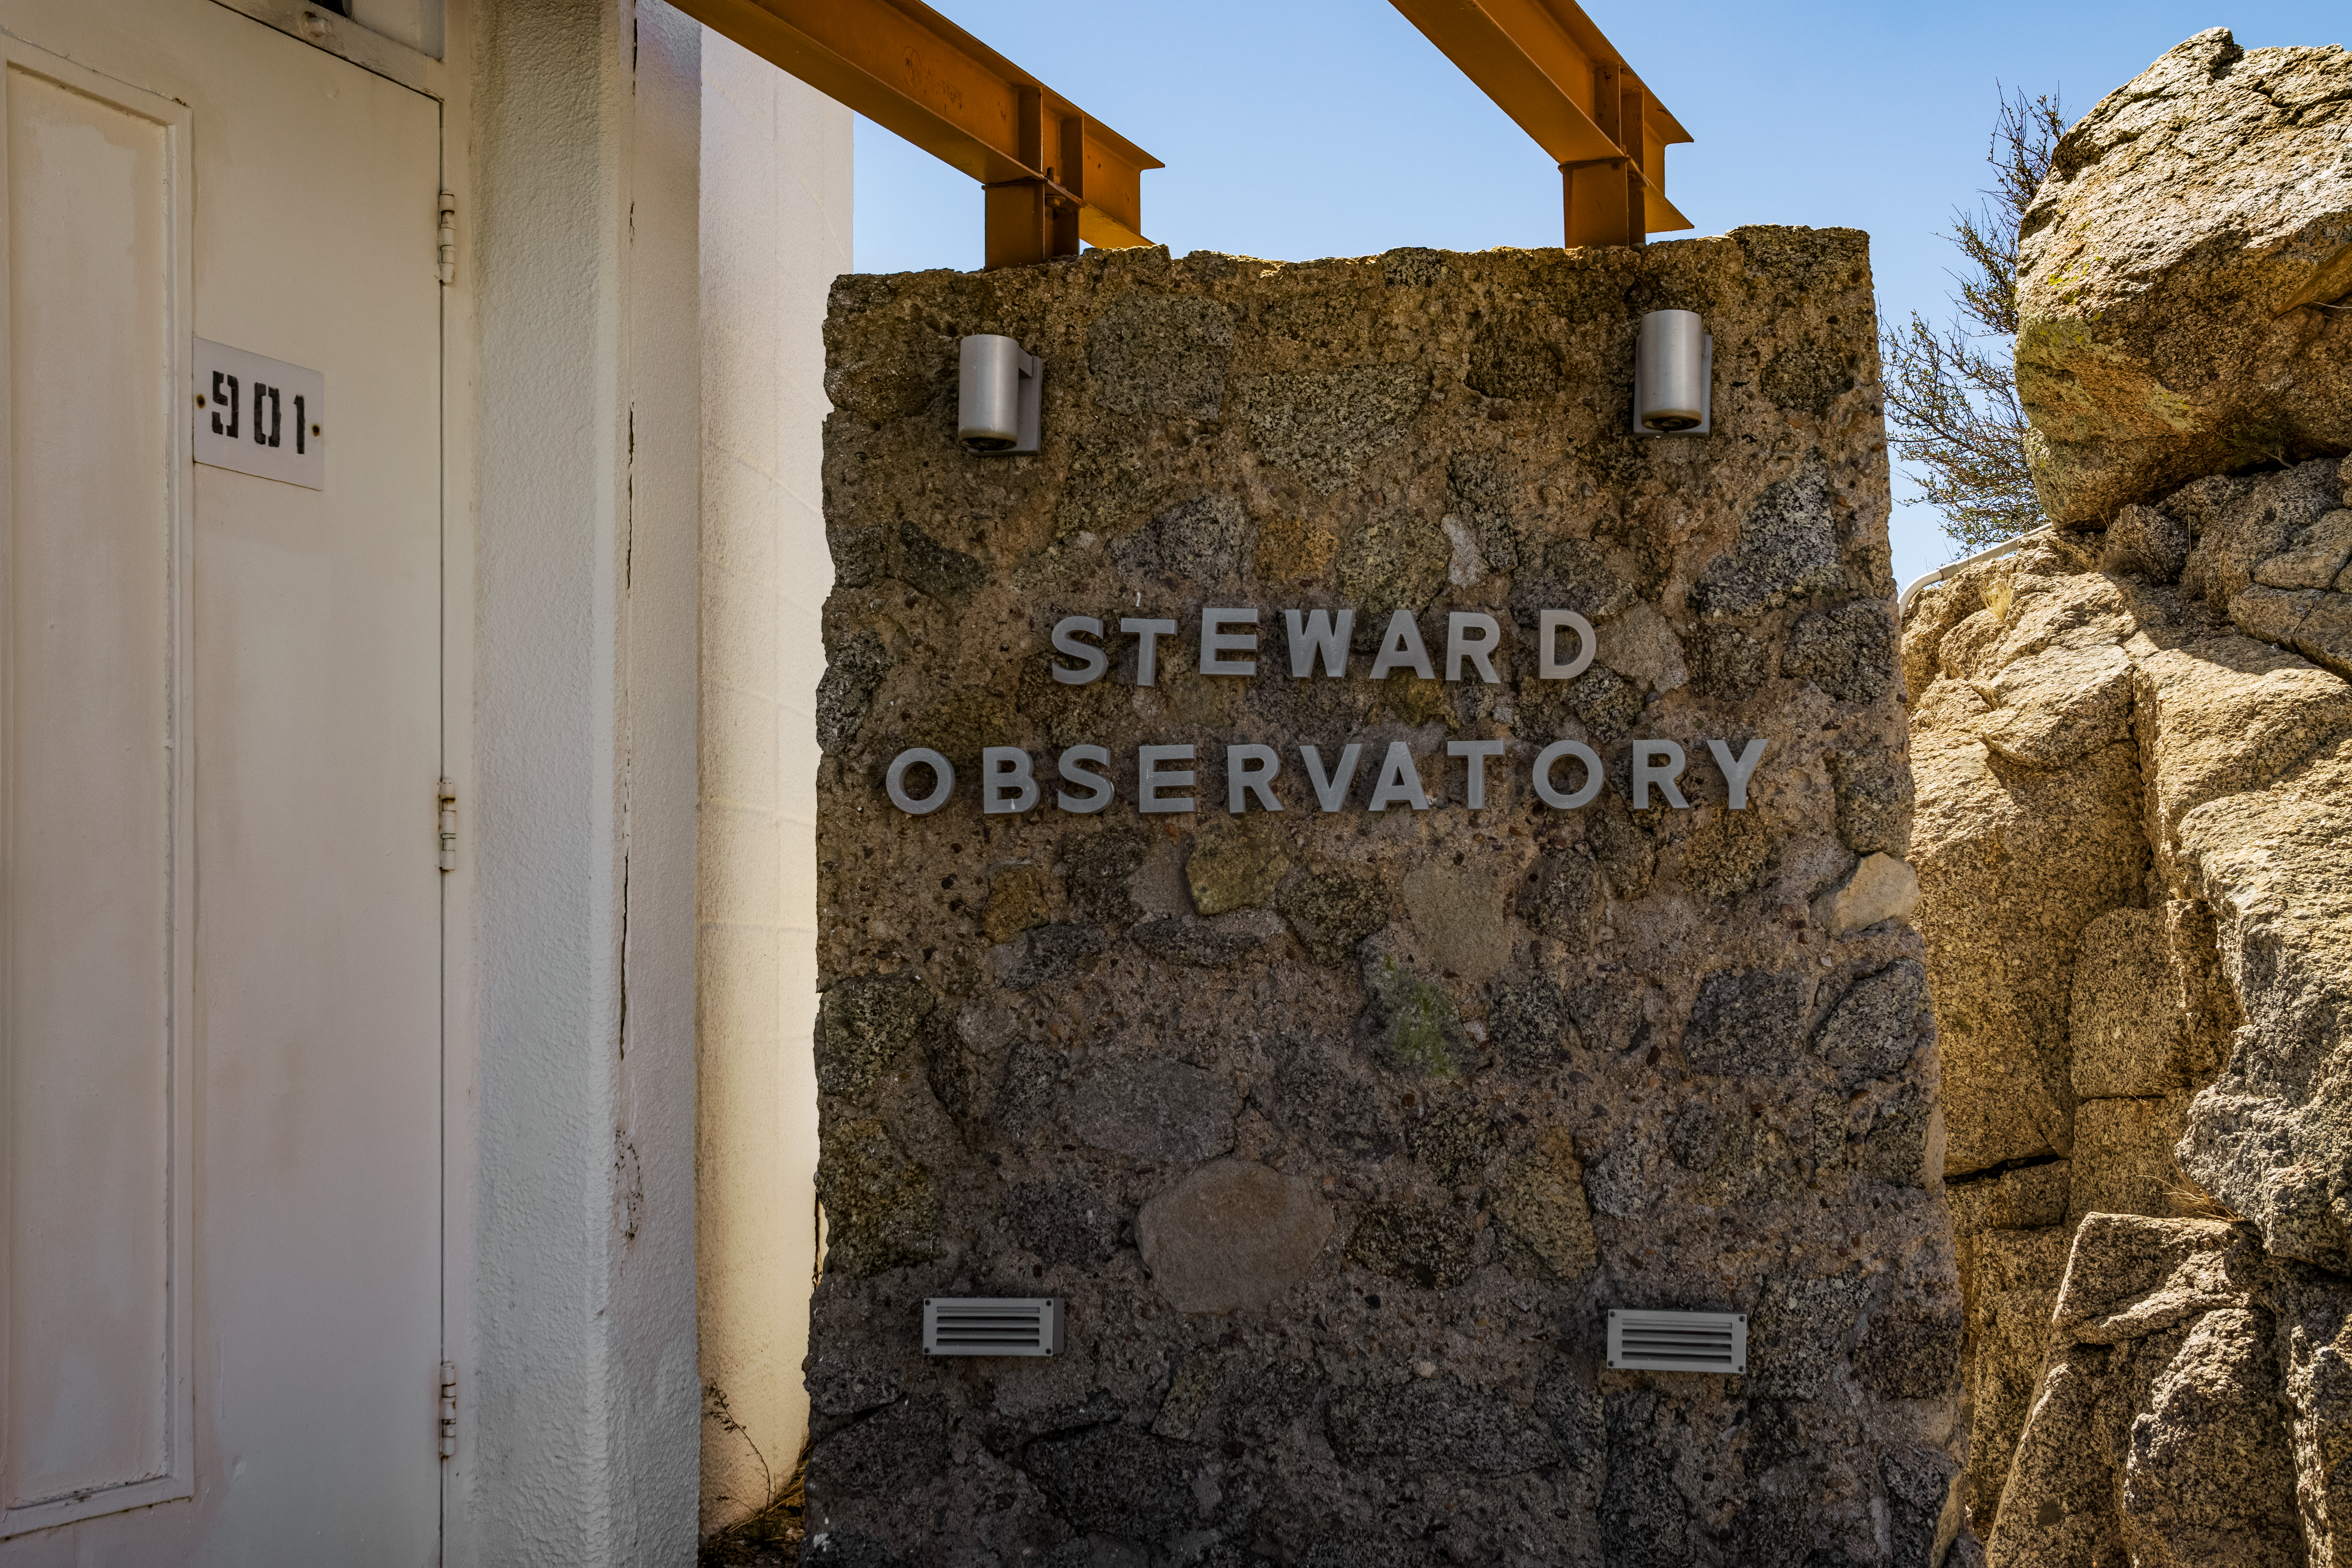

UA 0.9-meter Spacewatch Telescope Entrance Sign

The entrance sign of the University of Arizona Steward Observatory's UA 0.9-meter Spacewatch Telescope at Kitt Peak National Observatory (KPNO), a Program of NSF NOIRLab.

Credit: KPNO/NOIRLab/NSF/AURA/T. Matsopoulos